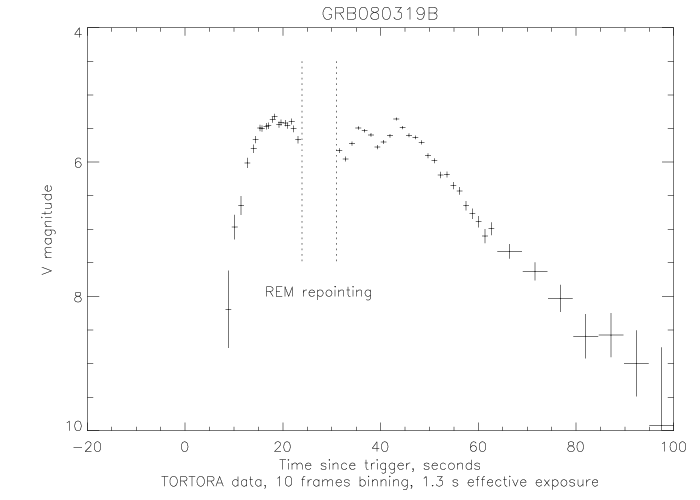

TORTORA light curve

Credit: TORTORA team